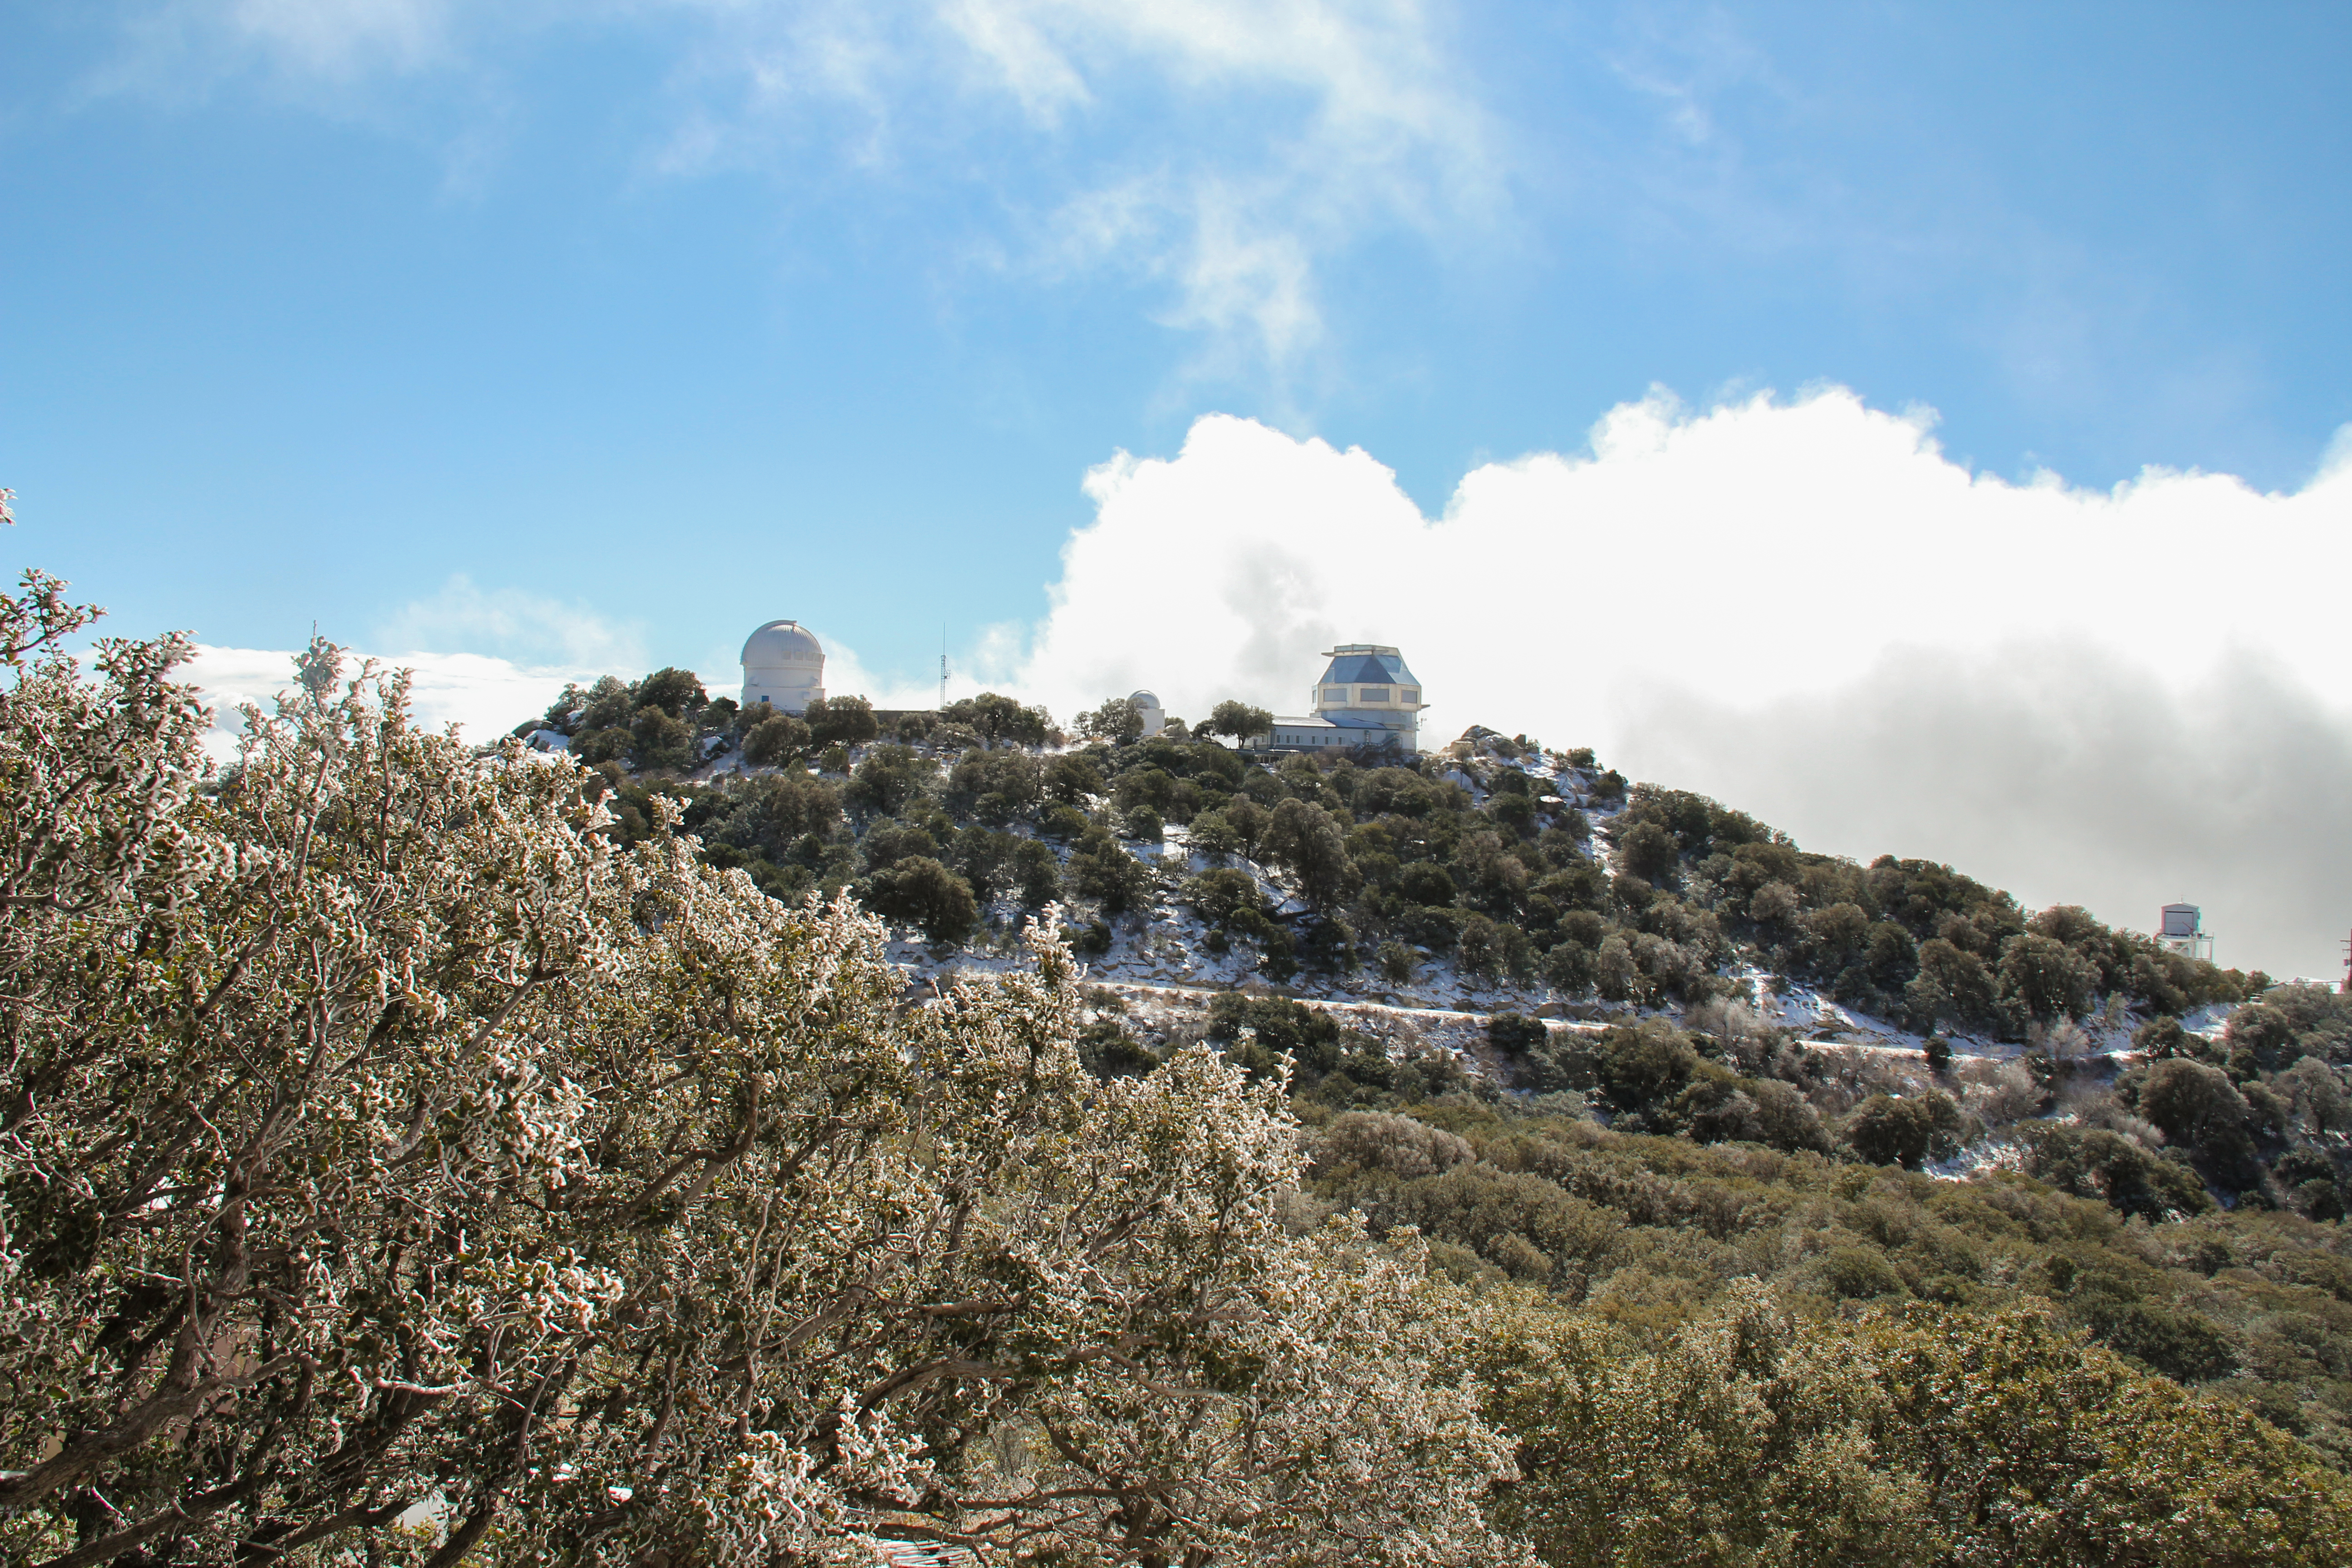

The WIYN Observatory

The WIYN 3.5-meter Telescope at Kitt Peak National Observatory, AZ.

Credit: KPNO/NOIRLab/NSF/AURA/P. Marenfeld